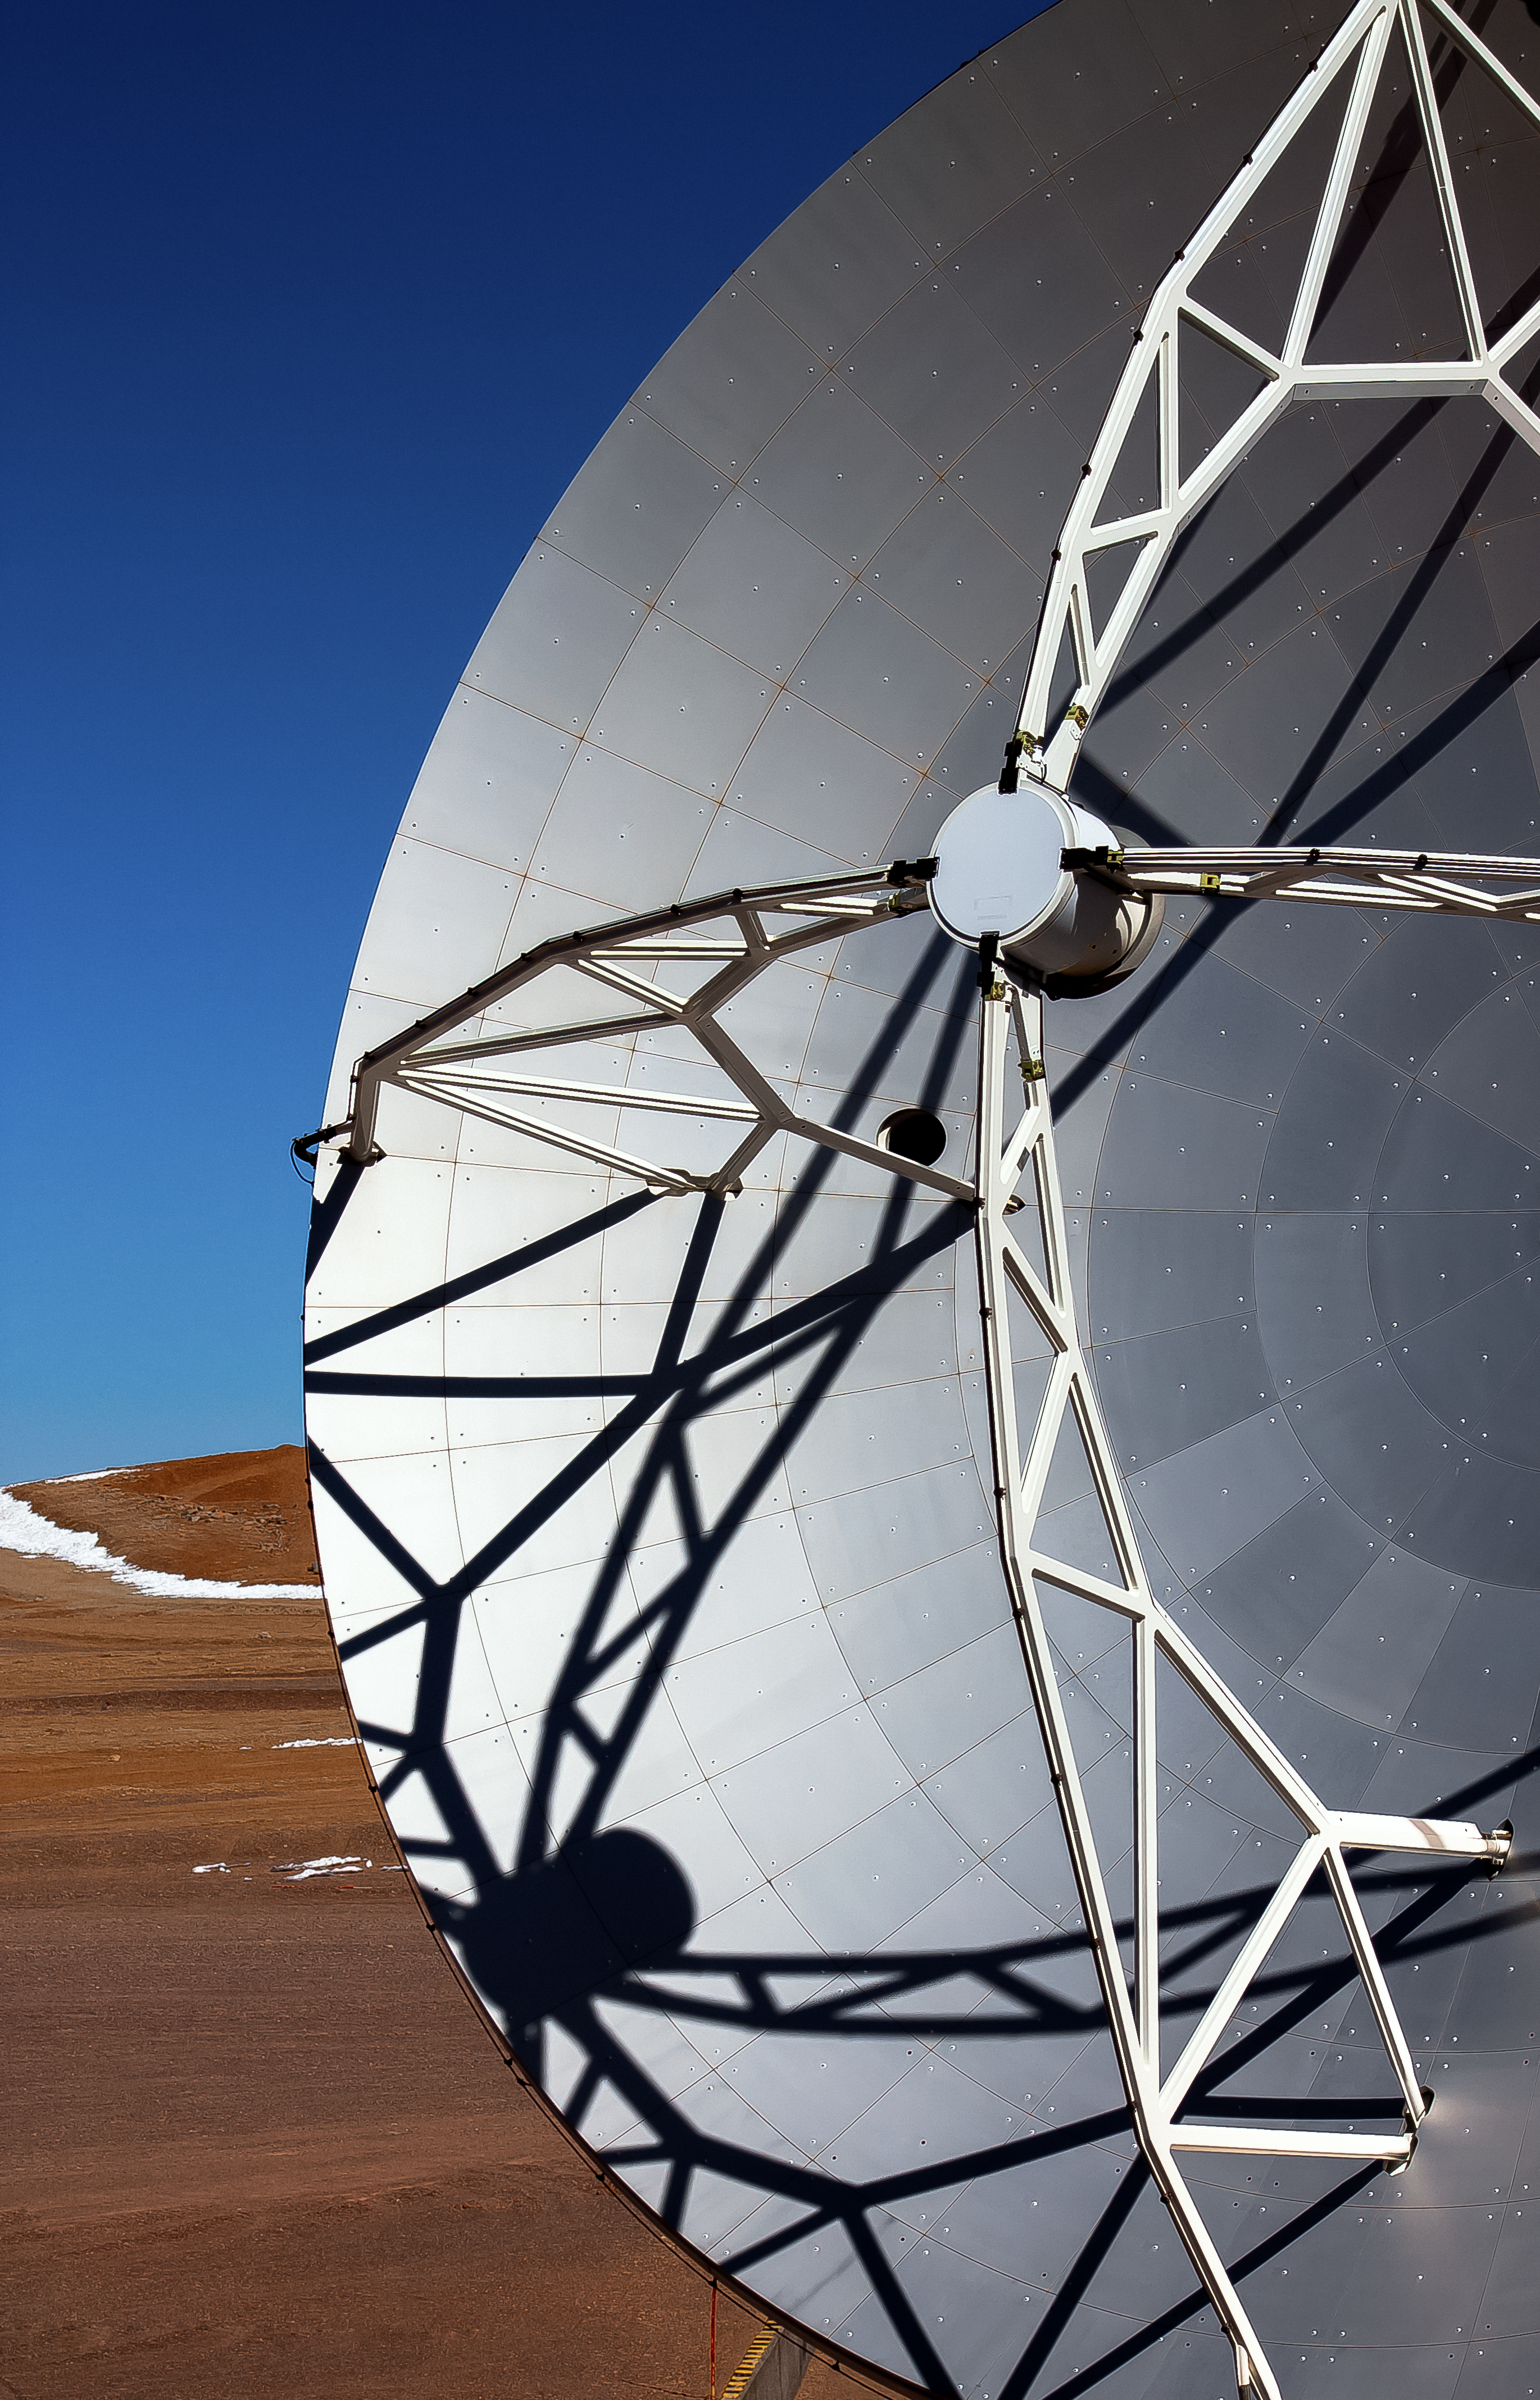

Close up on APEX

The 12-metre dish of the Atacama Pathfinder Experiment (APEX) telescope is shown in exquisite detail. The snow littered landscape of the Chilean Atacama Desert, beneath blue skies, is spied in the background of the image.

Credit: J. C. Rojas/ESO